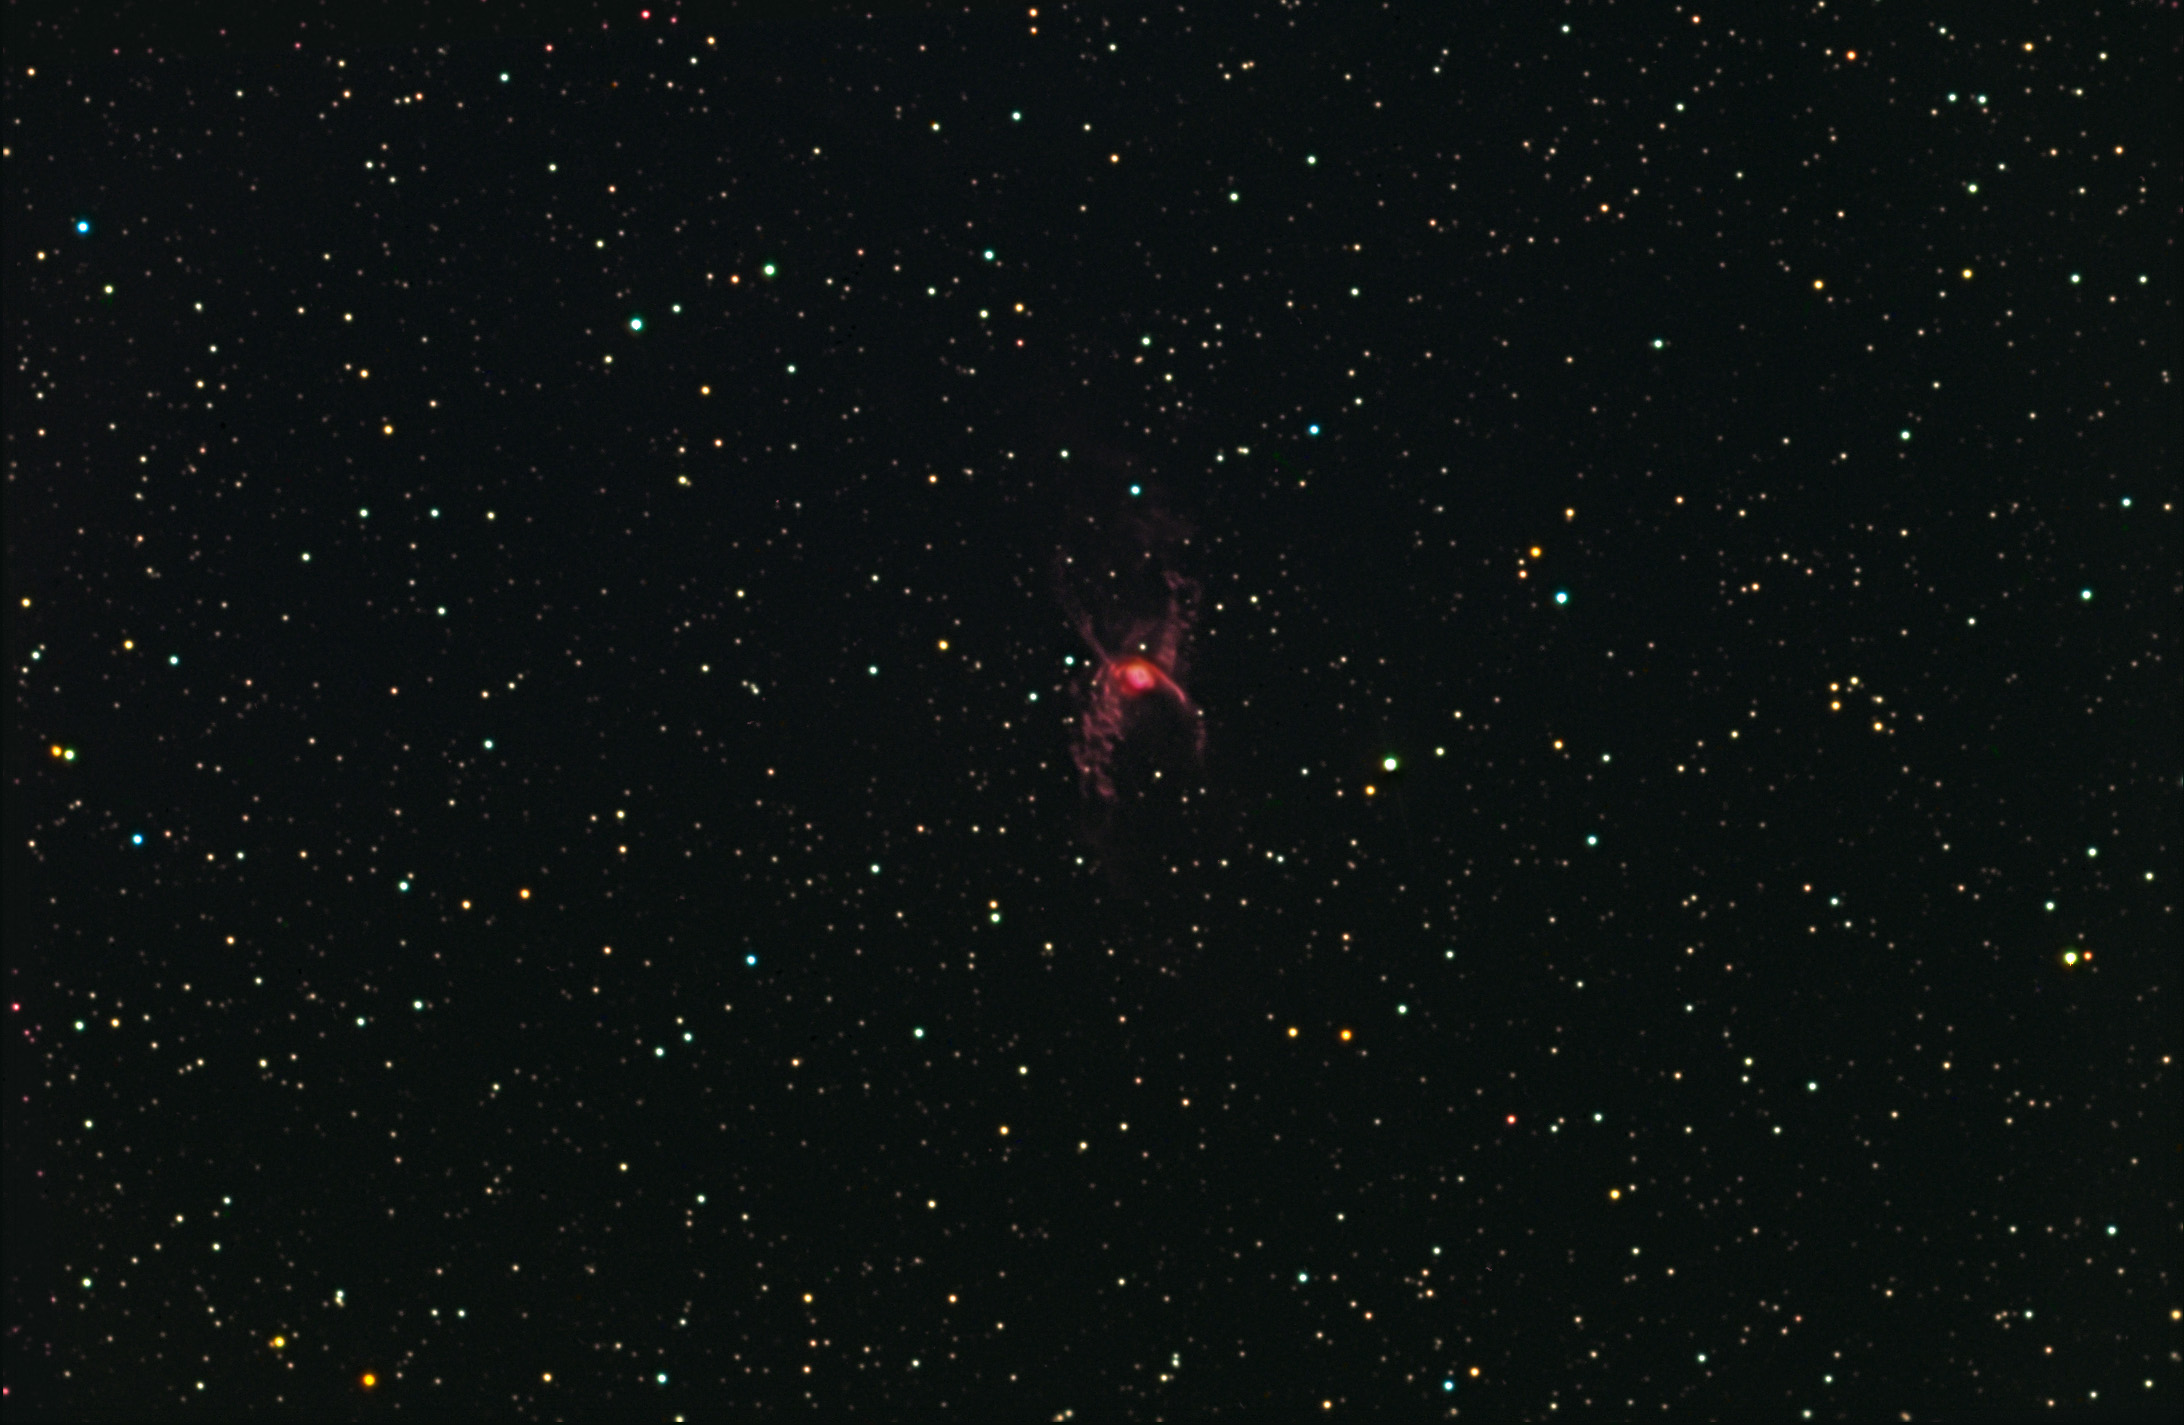

NGC 6537: The Red Spider

Interestingly enough, no annoying insects flew in front of the monitor during the creation of this image.

This image was taken as part of Advanced Observing Program (AOP) program at Kitt Peak Visitor Center during 2014.

Credit: KPNO/NOIRLab/NSF/AURA/Adam Block